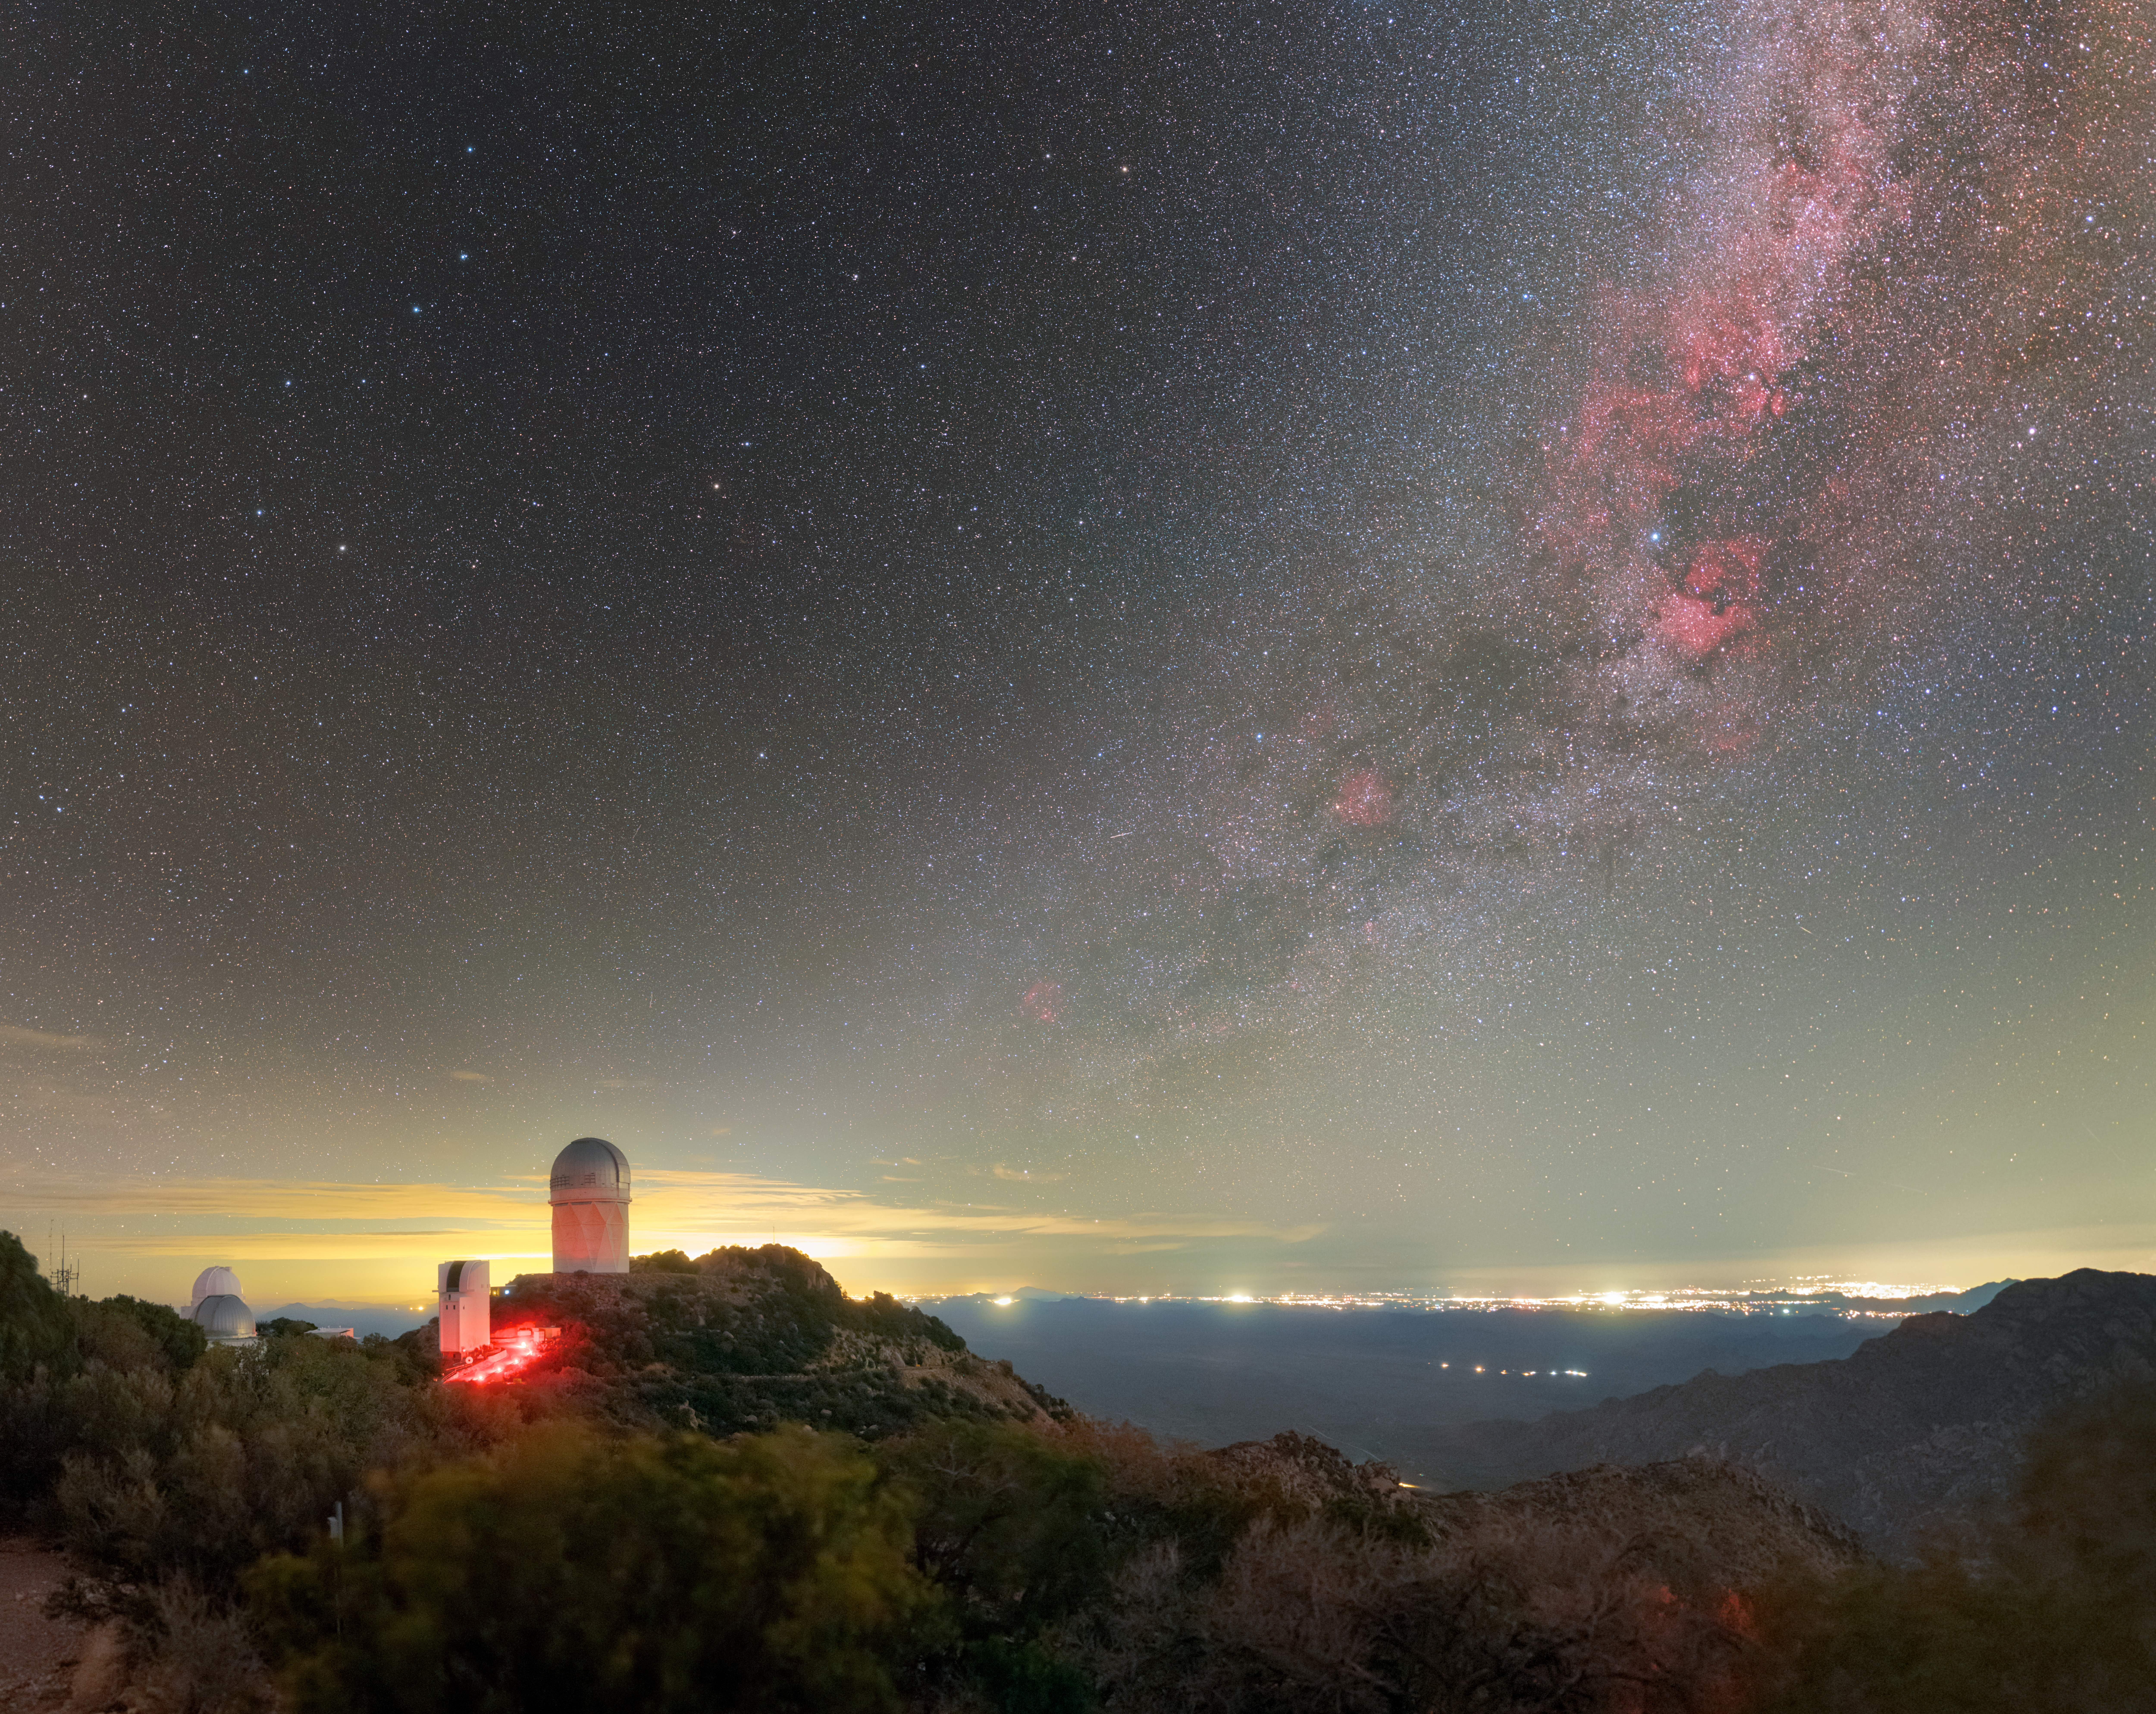

Kitt Peak National Observatory beneath the Milky Way

The band of the Milky Way stretches across the sky above U.S. National Science Foundation Kitt Peak National Observatory (KPNO), a Program of NSF NOIRLab. The largest telescope in this image is the NSF Nicholas U. Mayall 4-meter Telescope, which houses the Dark Energy Spectroscopic Instrument (DESI). City lights from Tucson, Arizona are visible in the distance.

Credit: KPNO/NOIRLab/NSF/AURA/P. Horálek (Institute of Physics in Opava)